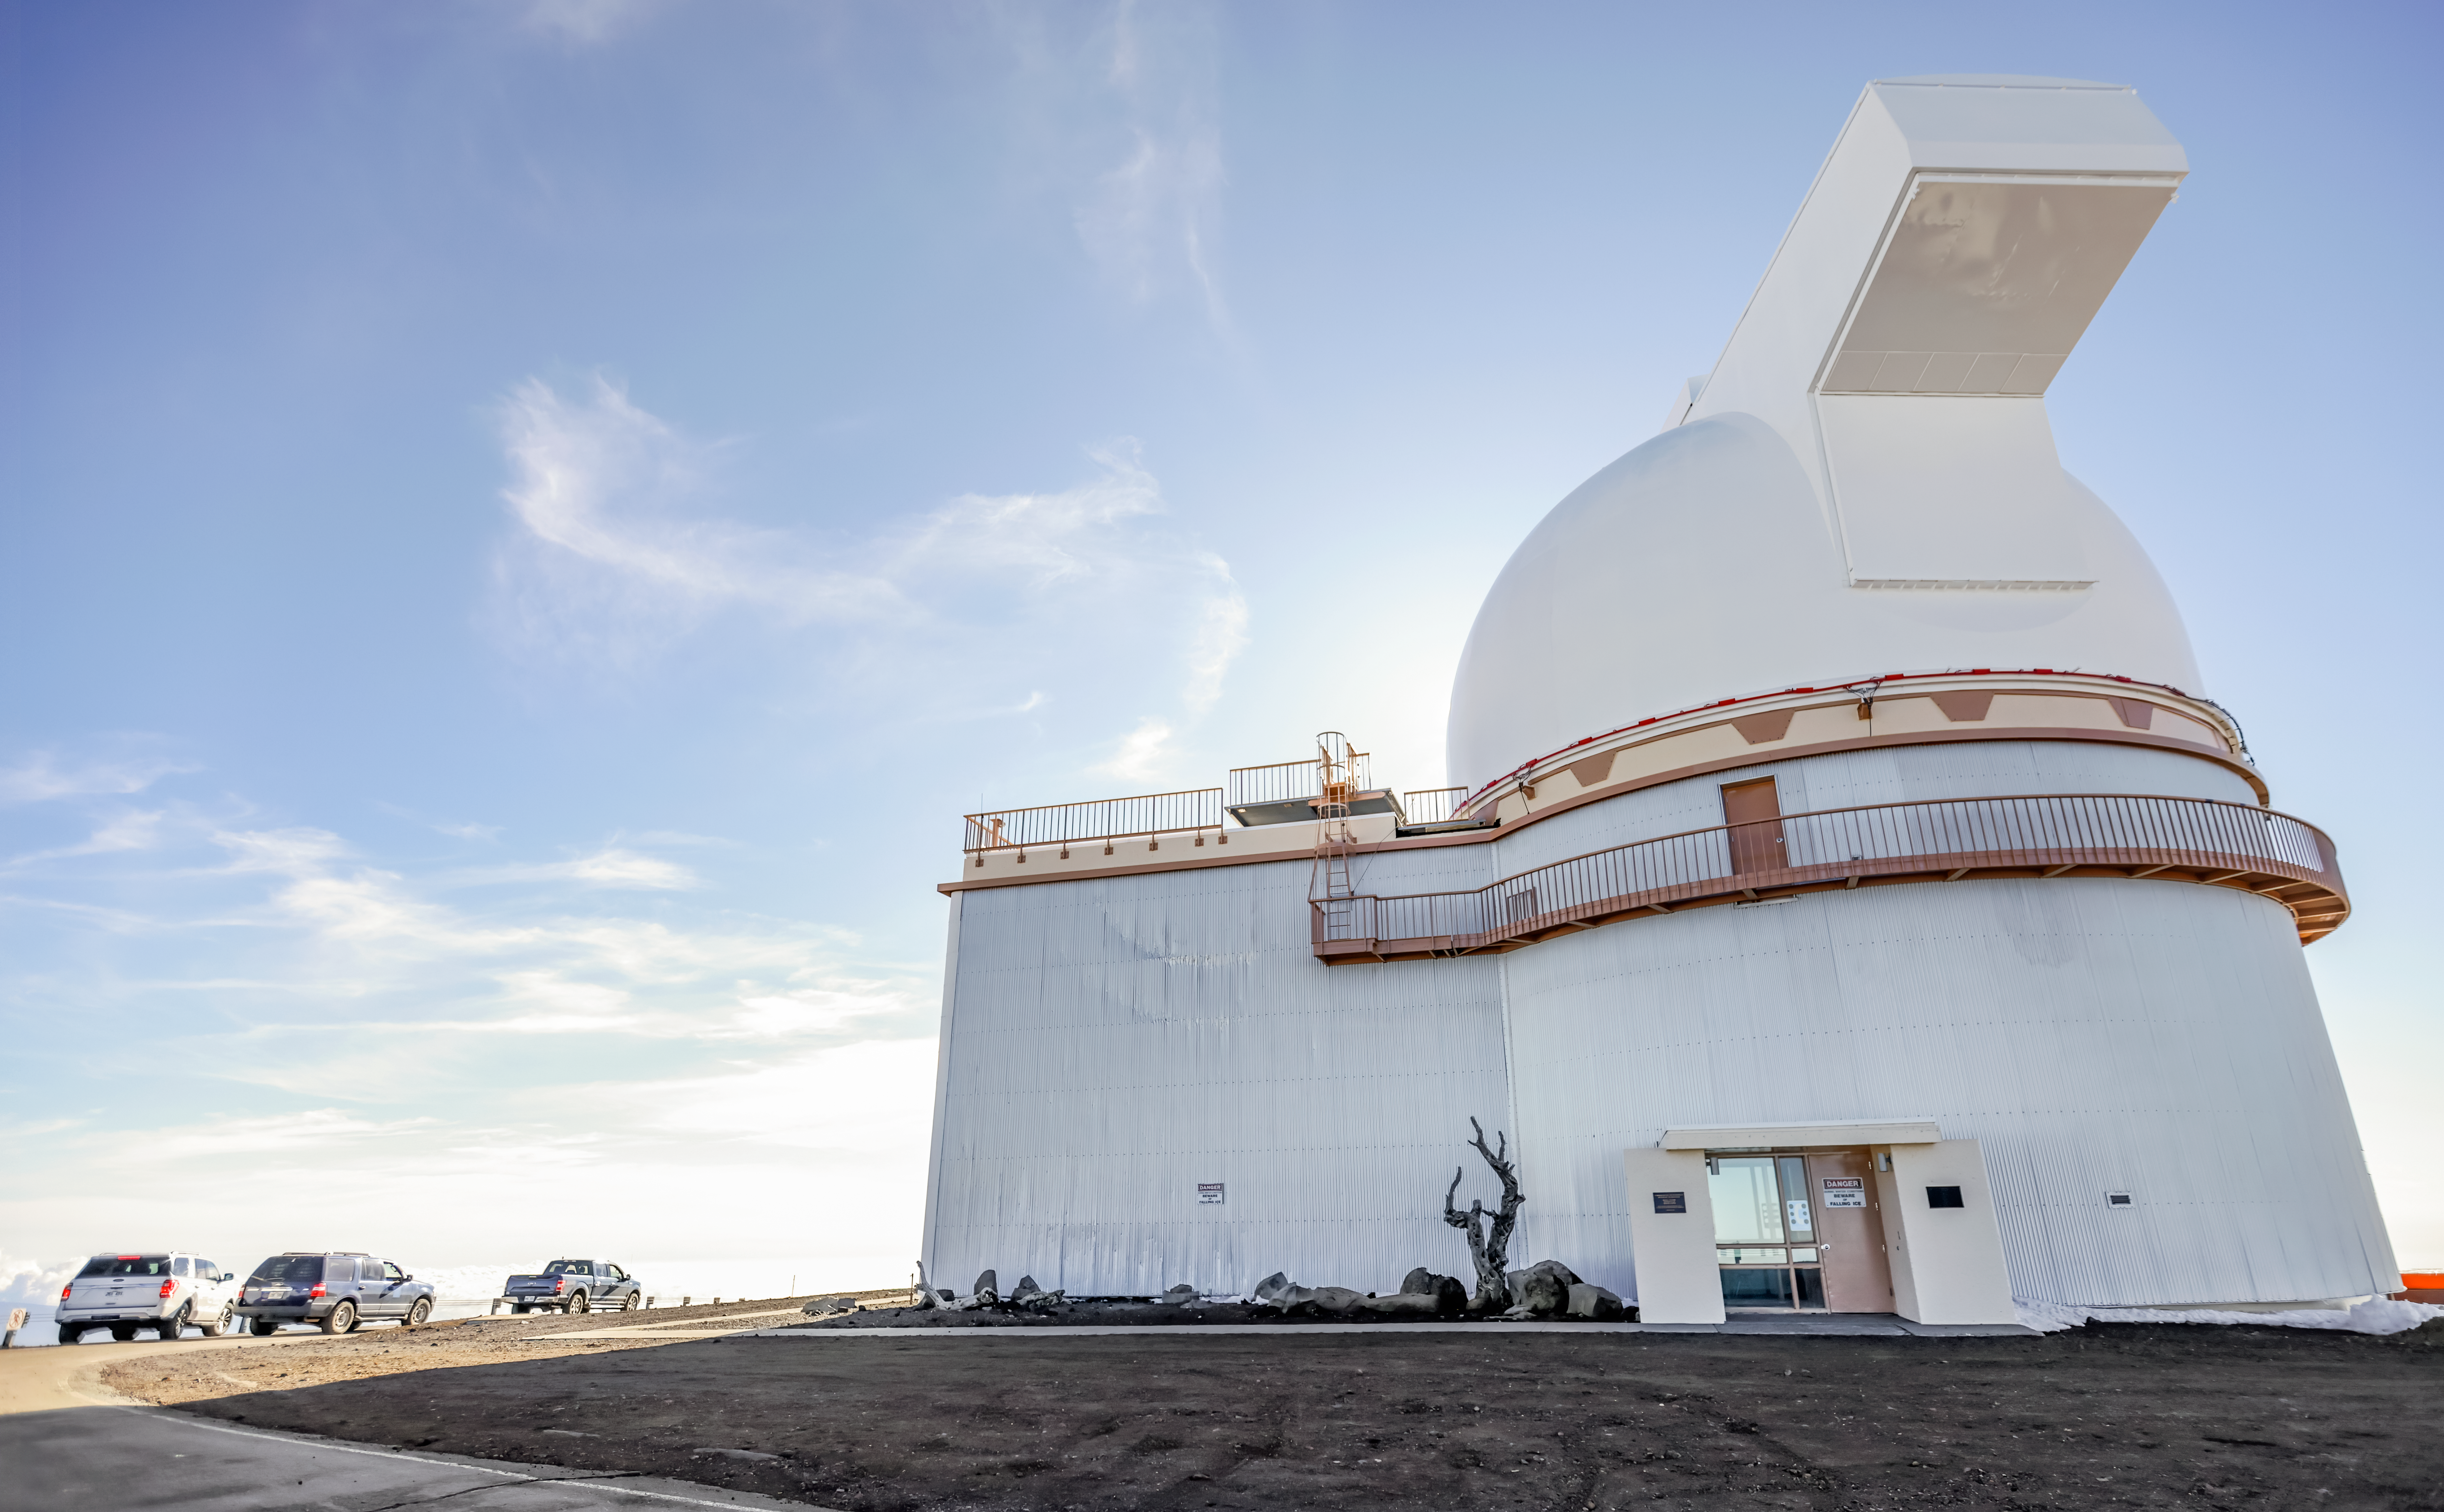

University of Hawai‘i 2.2-meter Telescope

The University of Hawai‘i 2.2-meter telescope near the summit of Maunakea in Hawai‘i.

Credit: International Gemini Observatory/NOIRLab/NSF/AURA